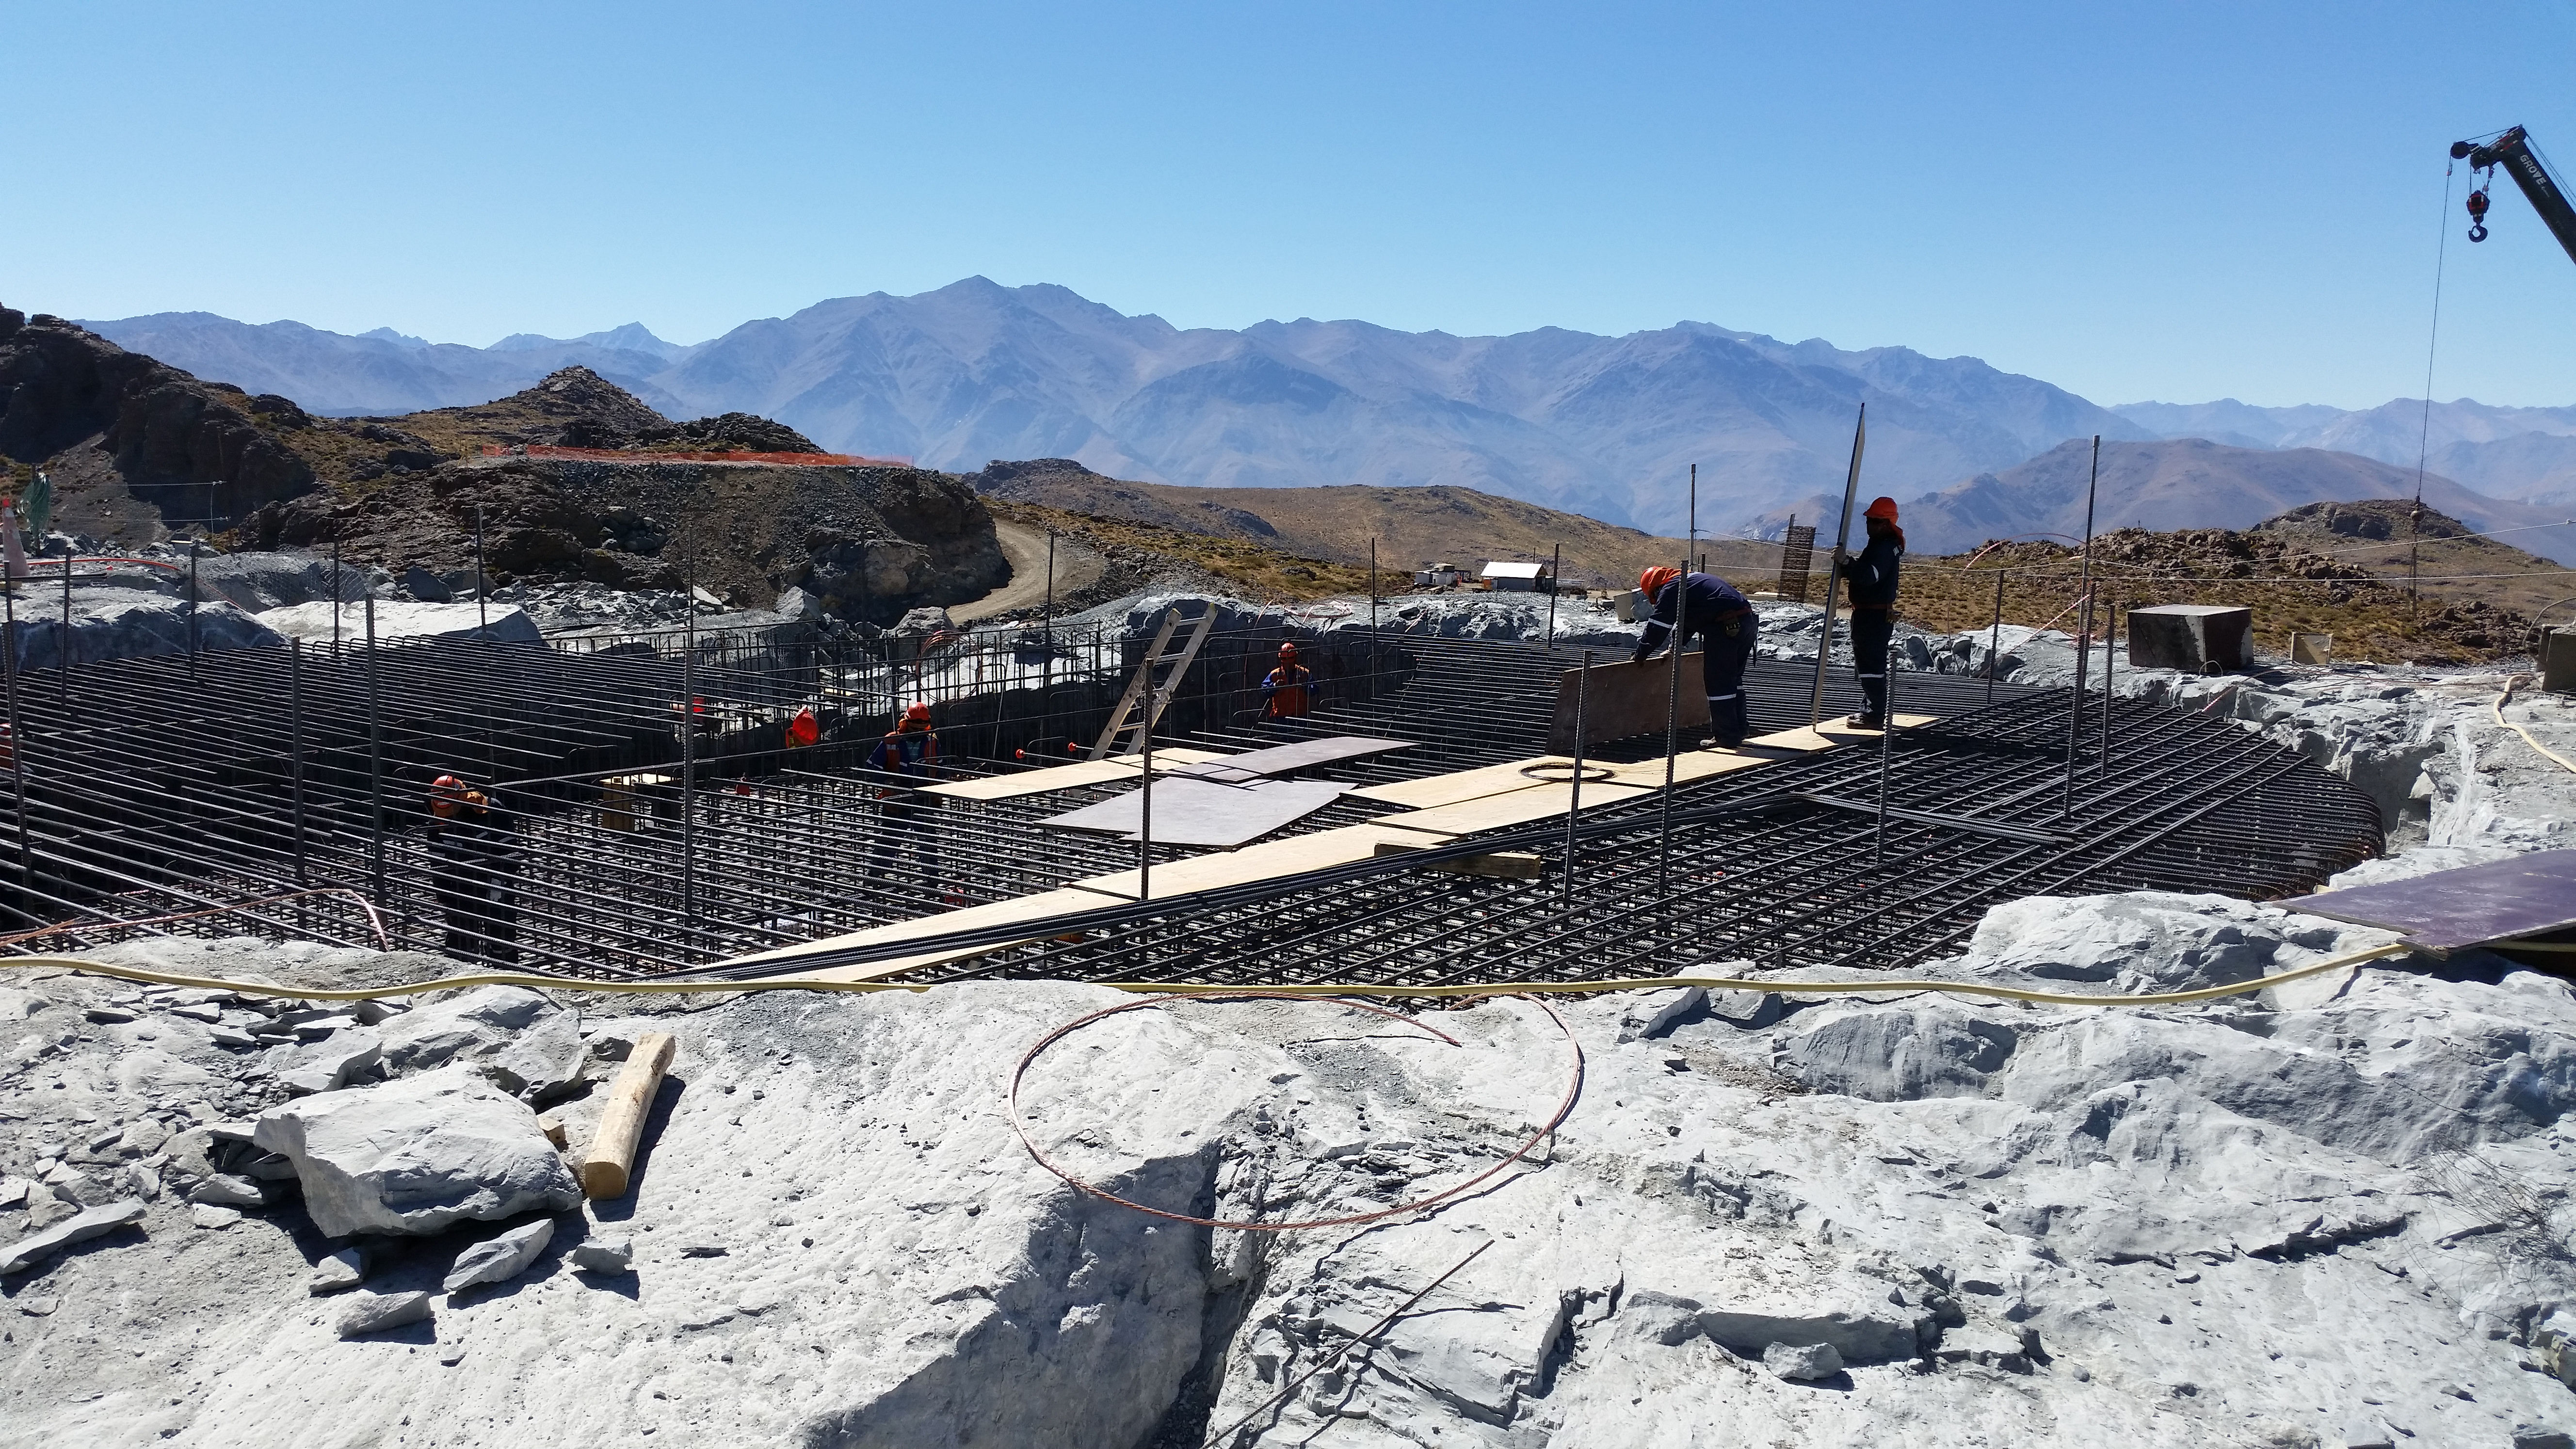

Rebar installation in the Pier foundation

Rebar installation in the Pier foundation.

Credit: Rubin Observatory/NSF/AURA